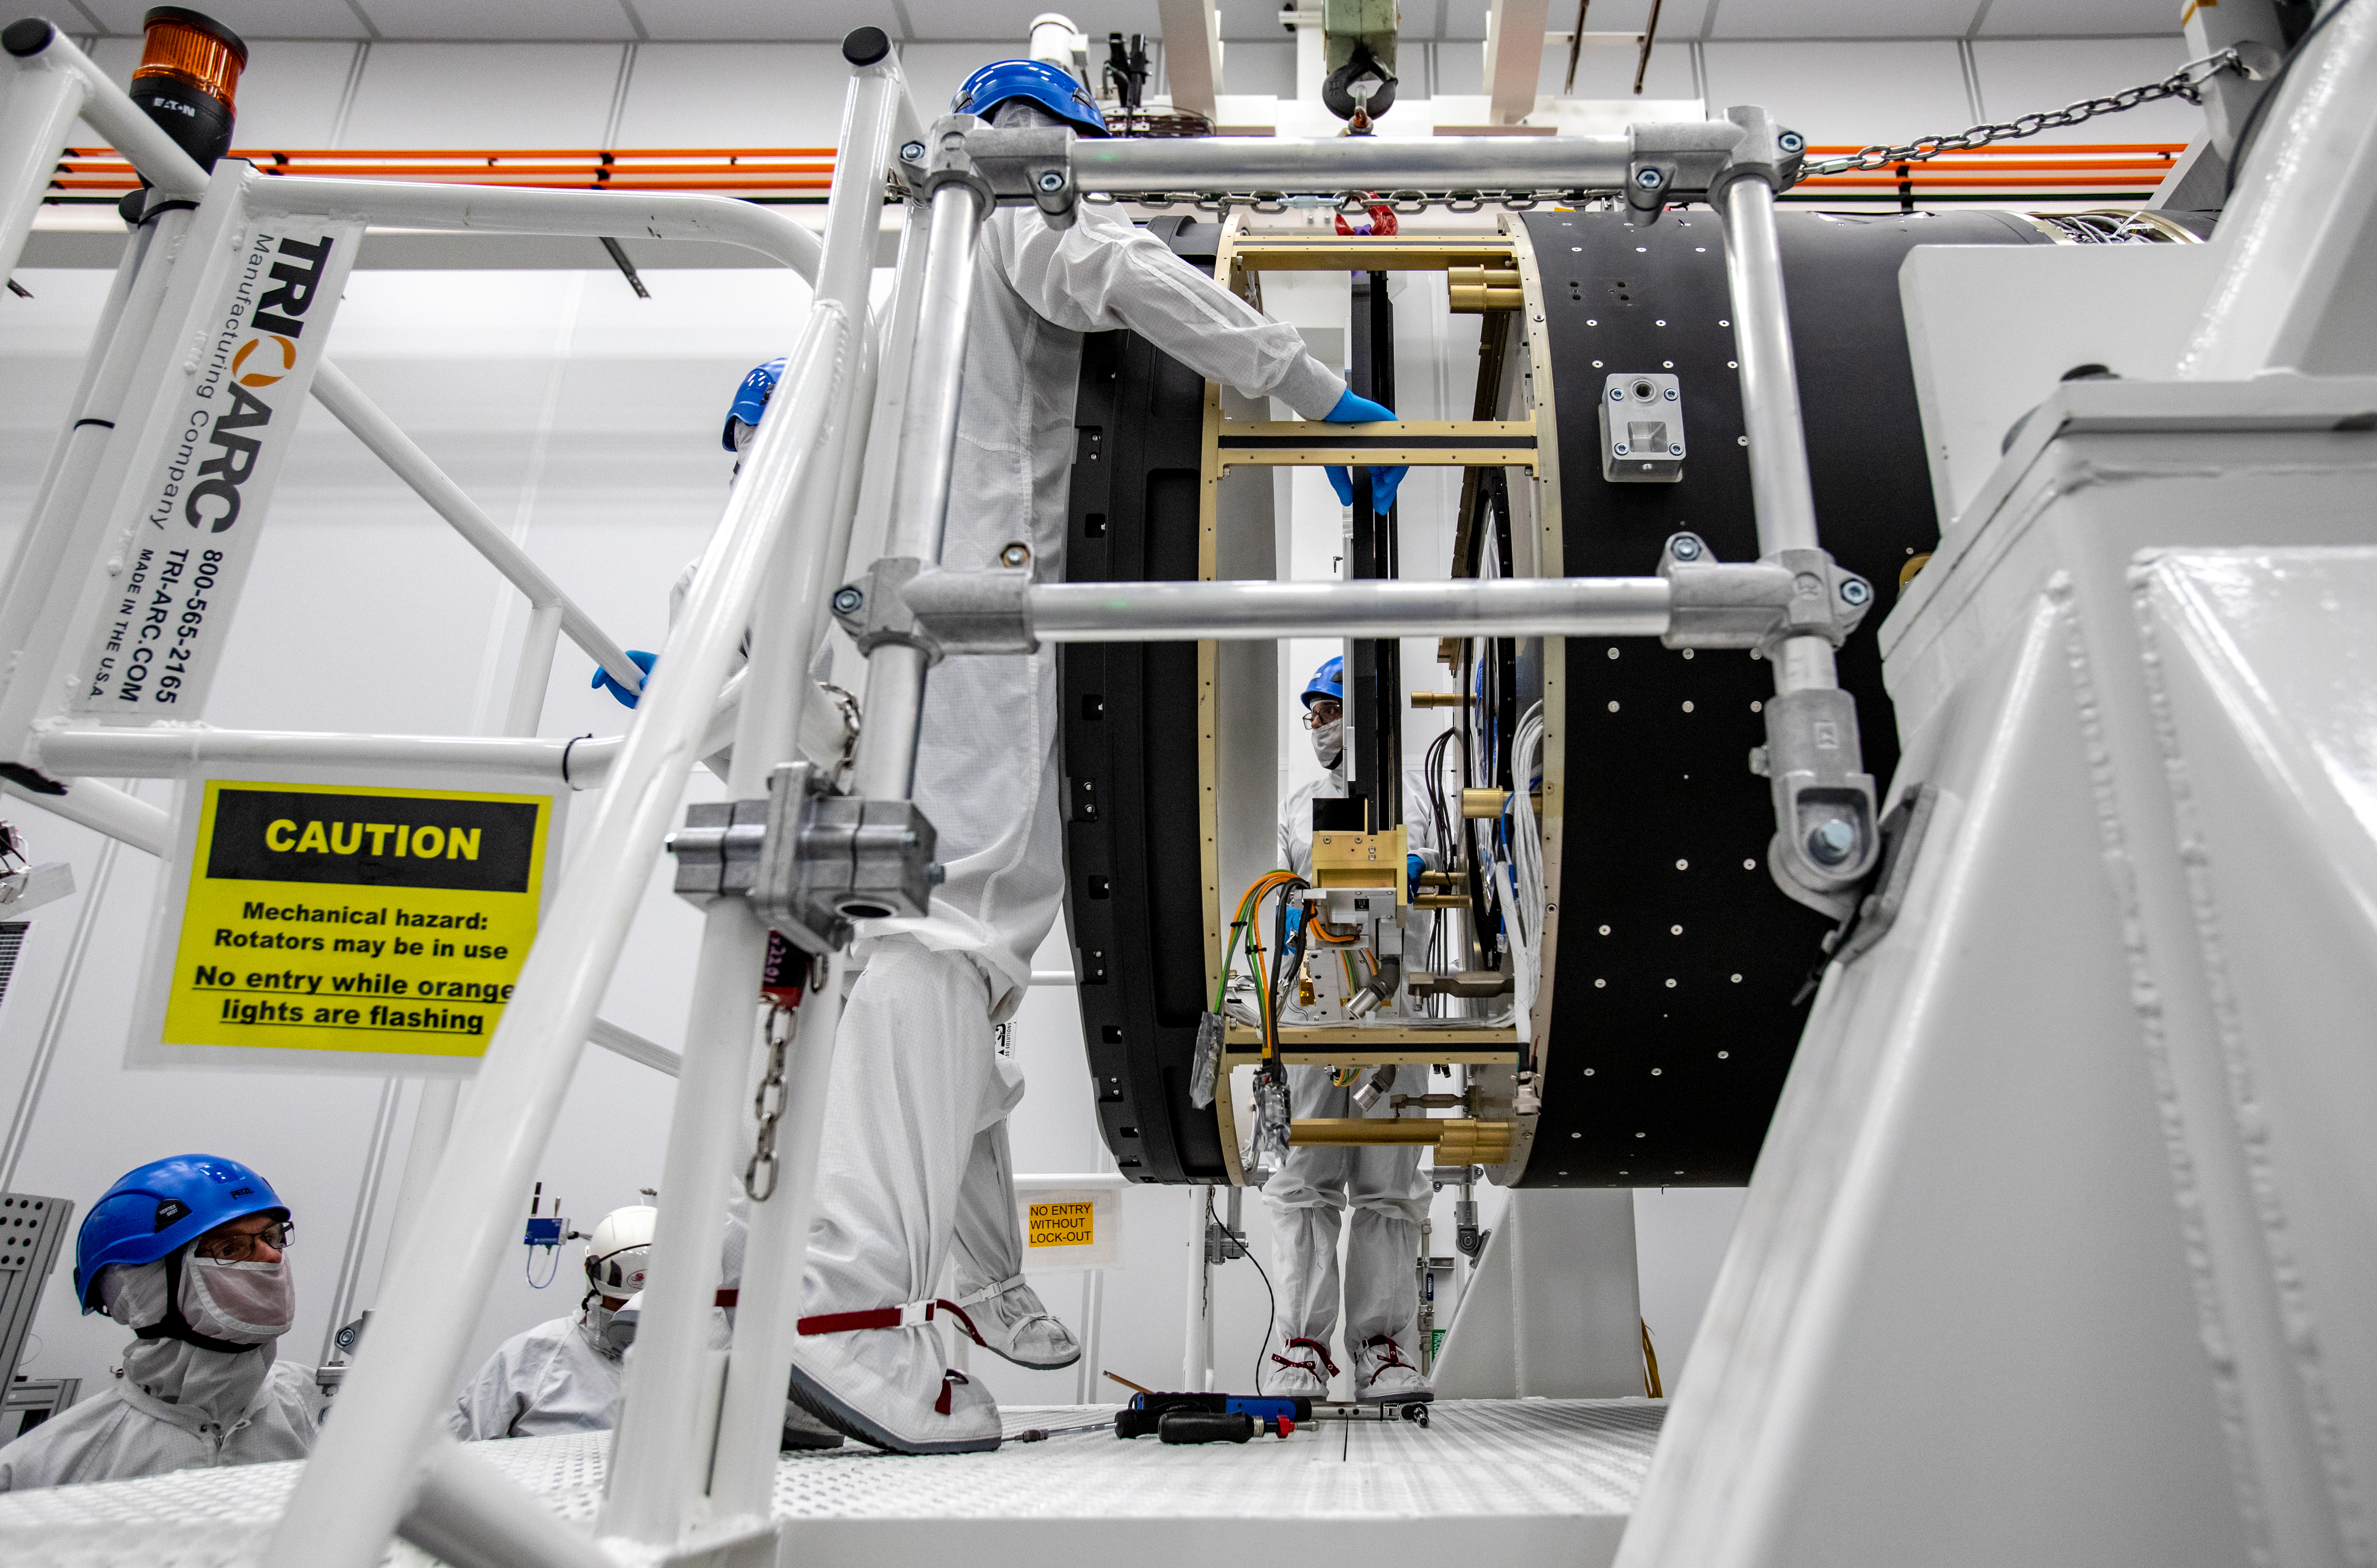

LSST Camera Shutter Installation

The LSST camera team successfully attached the shutter to the camera body on June 8.

Credit: Jacqueline Ramseyer Orrell/SLAC National Accelerator Laboratory